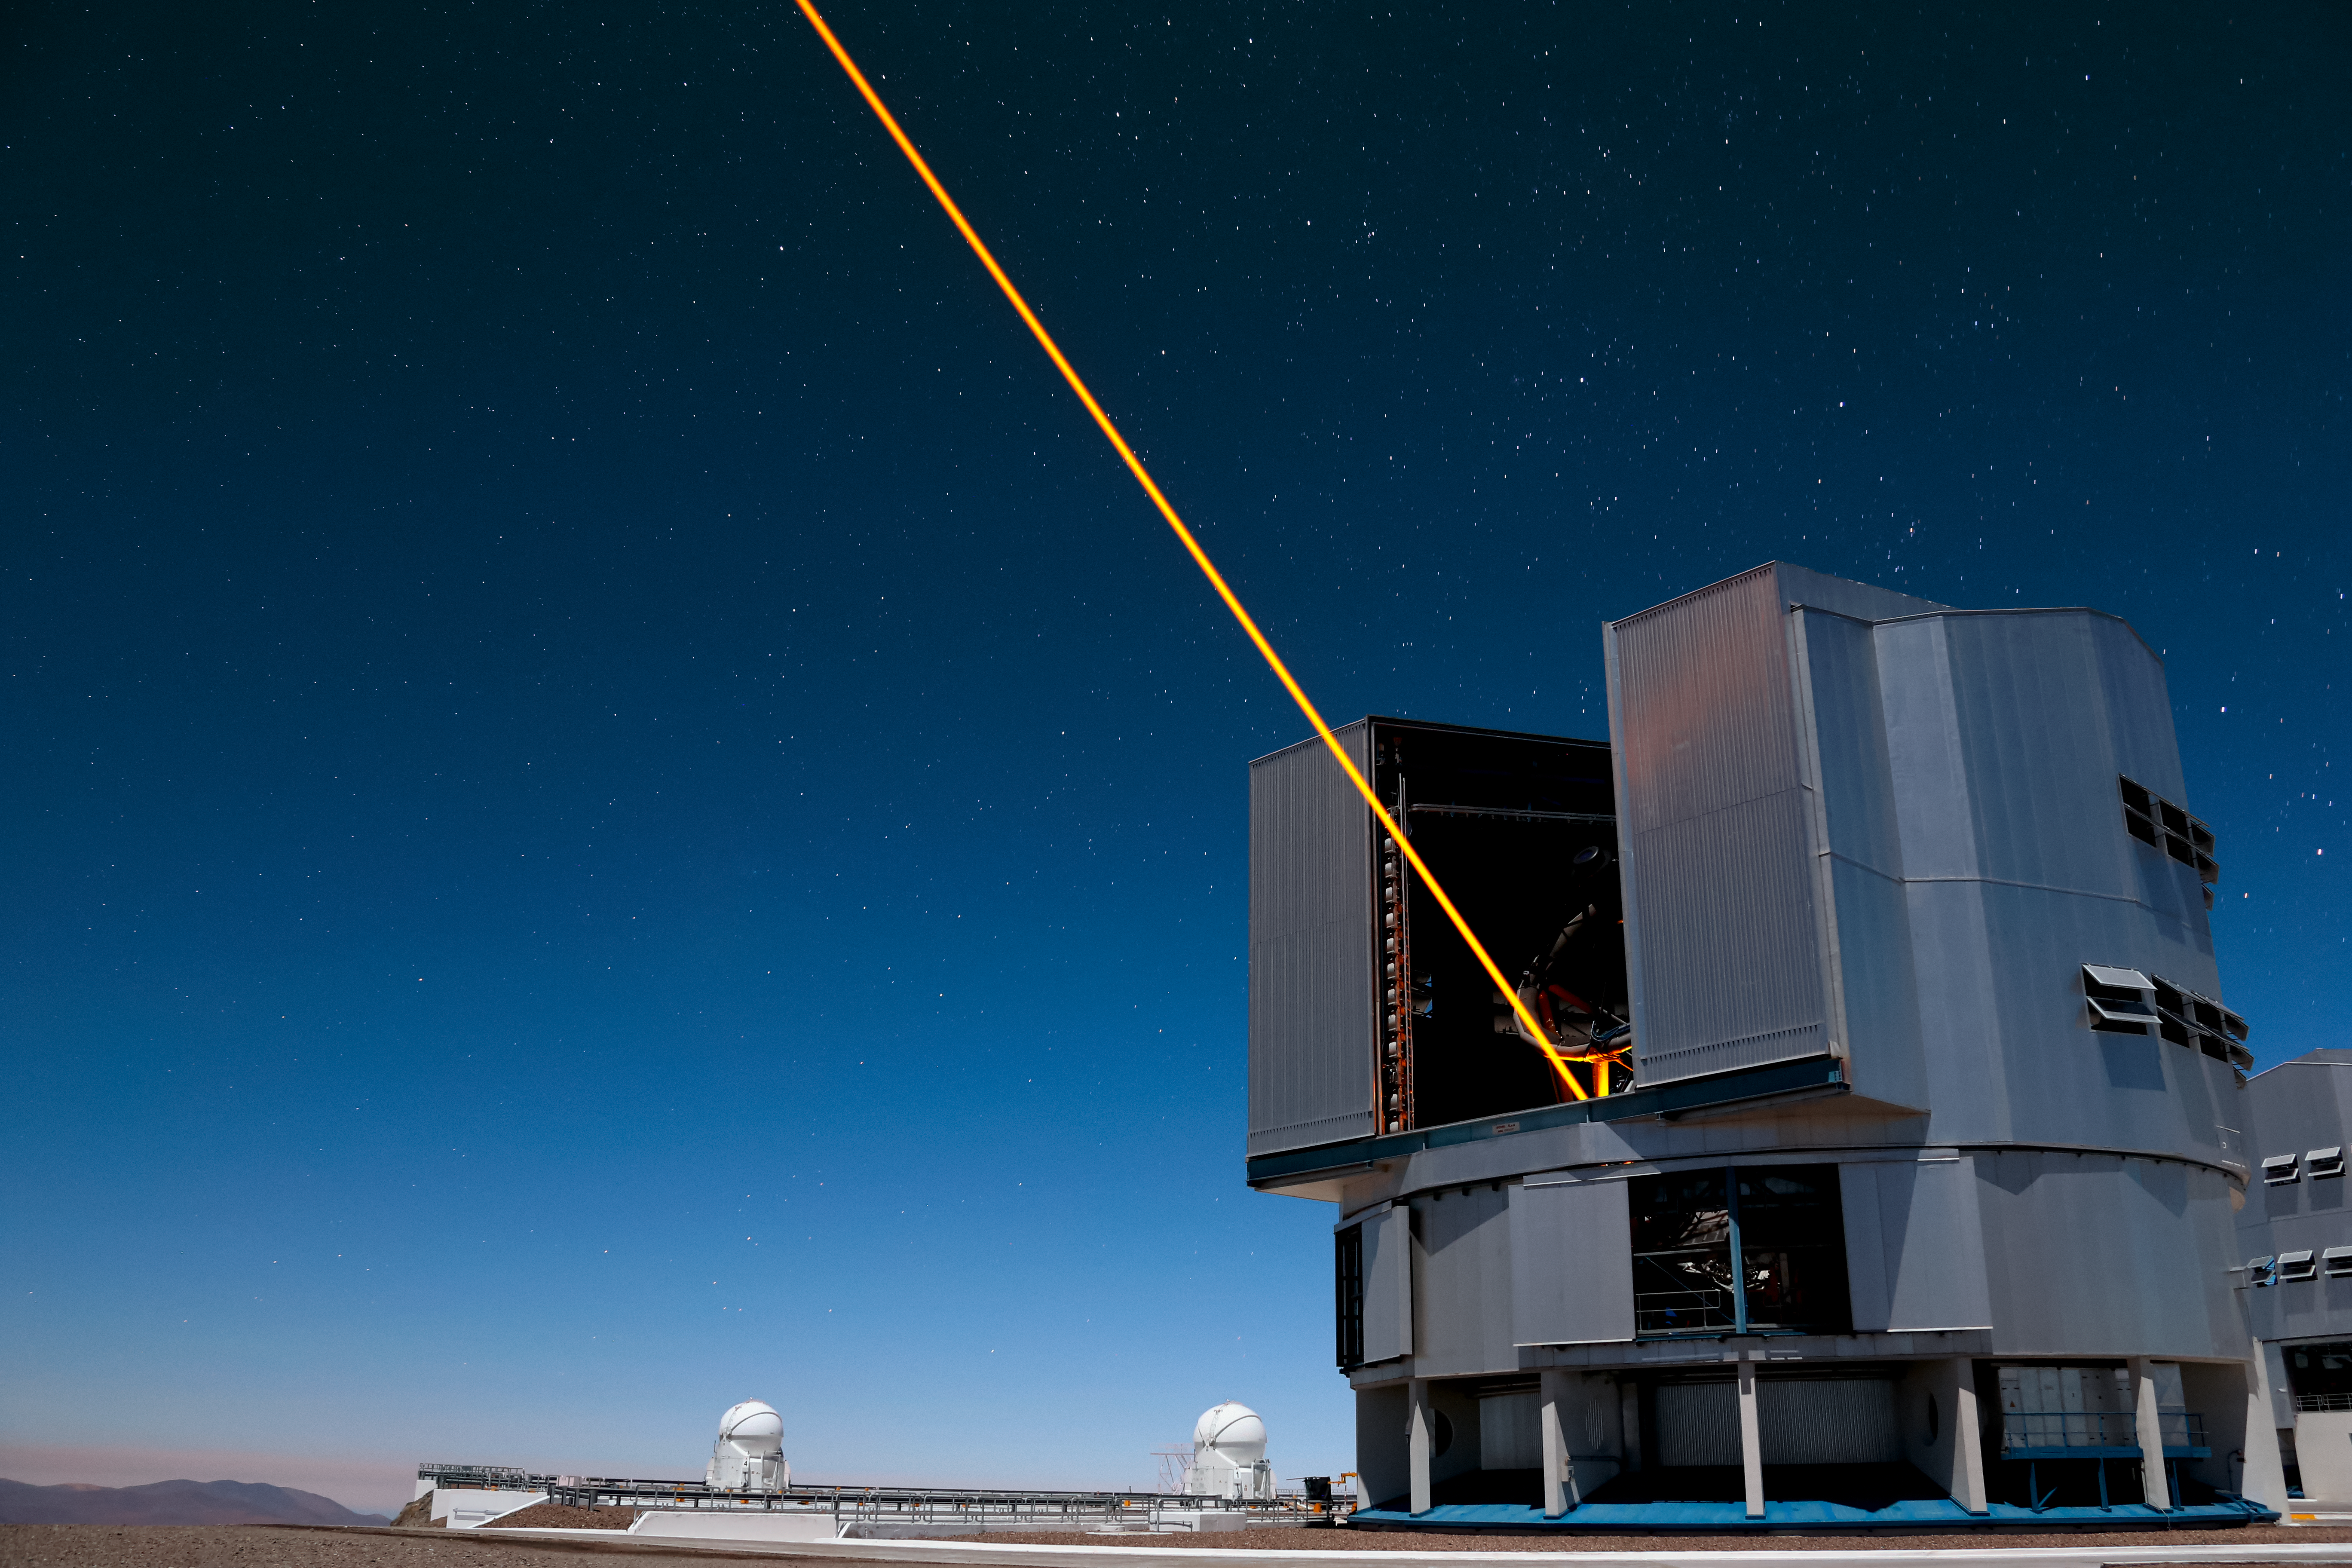

Yepun's Laser Guide Star

Yepun, one of four Unit Telescopes that form part of ESO's Very Large Telescope, fires an orange laser beam high up into Earth's atmosphere above Paranal Observatory in northern Chile.

Credit: ESO/F. Char